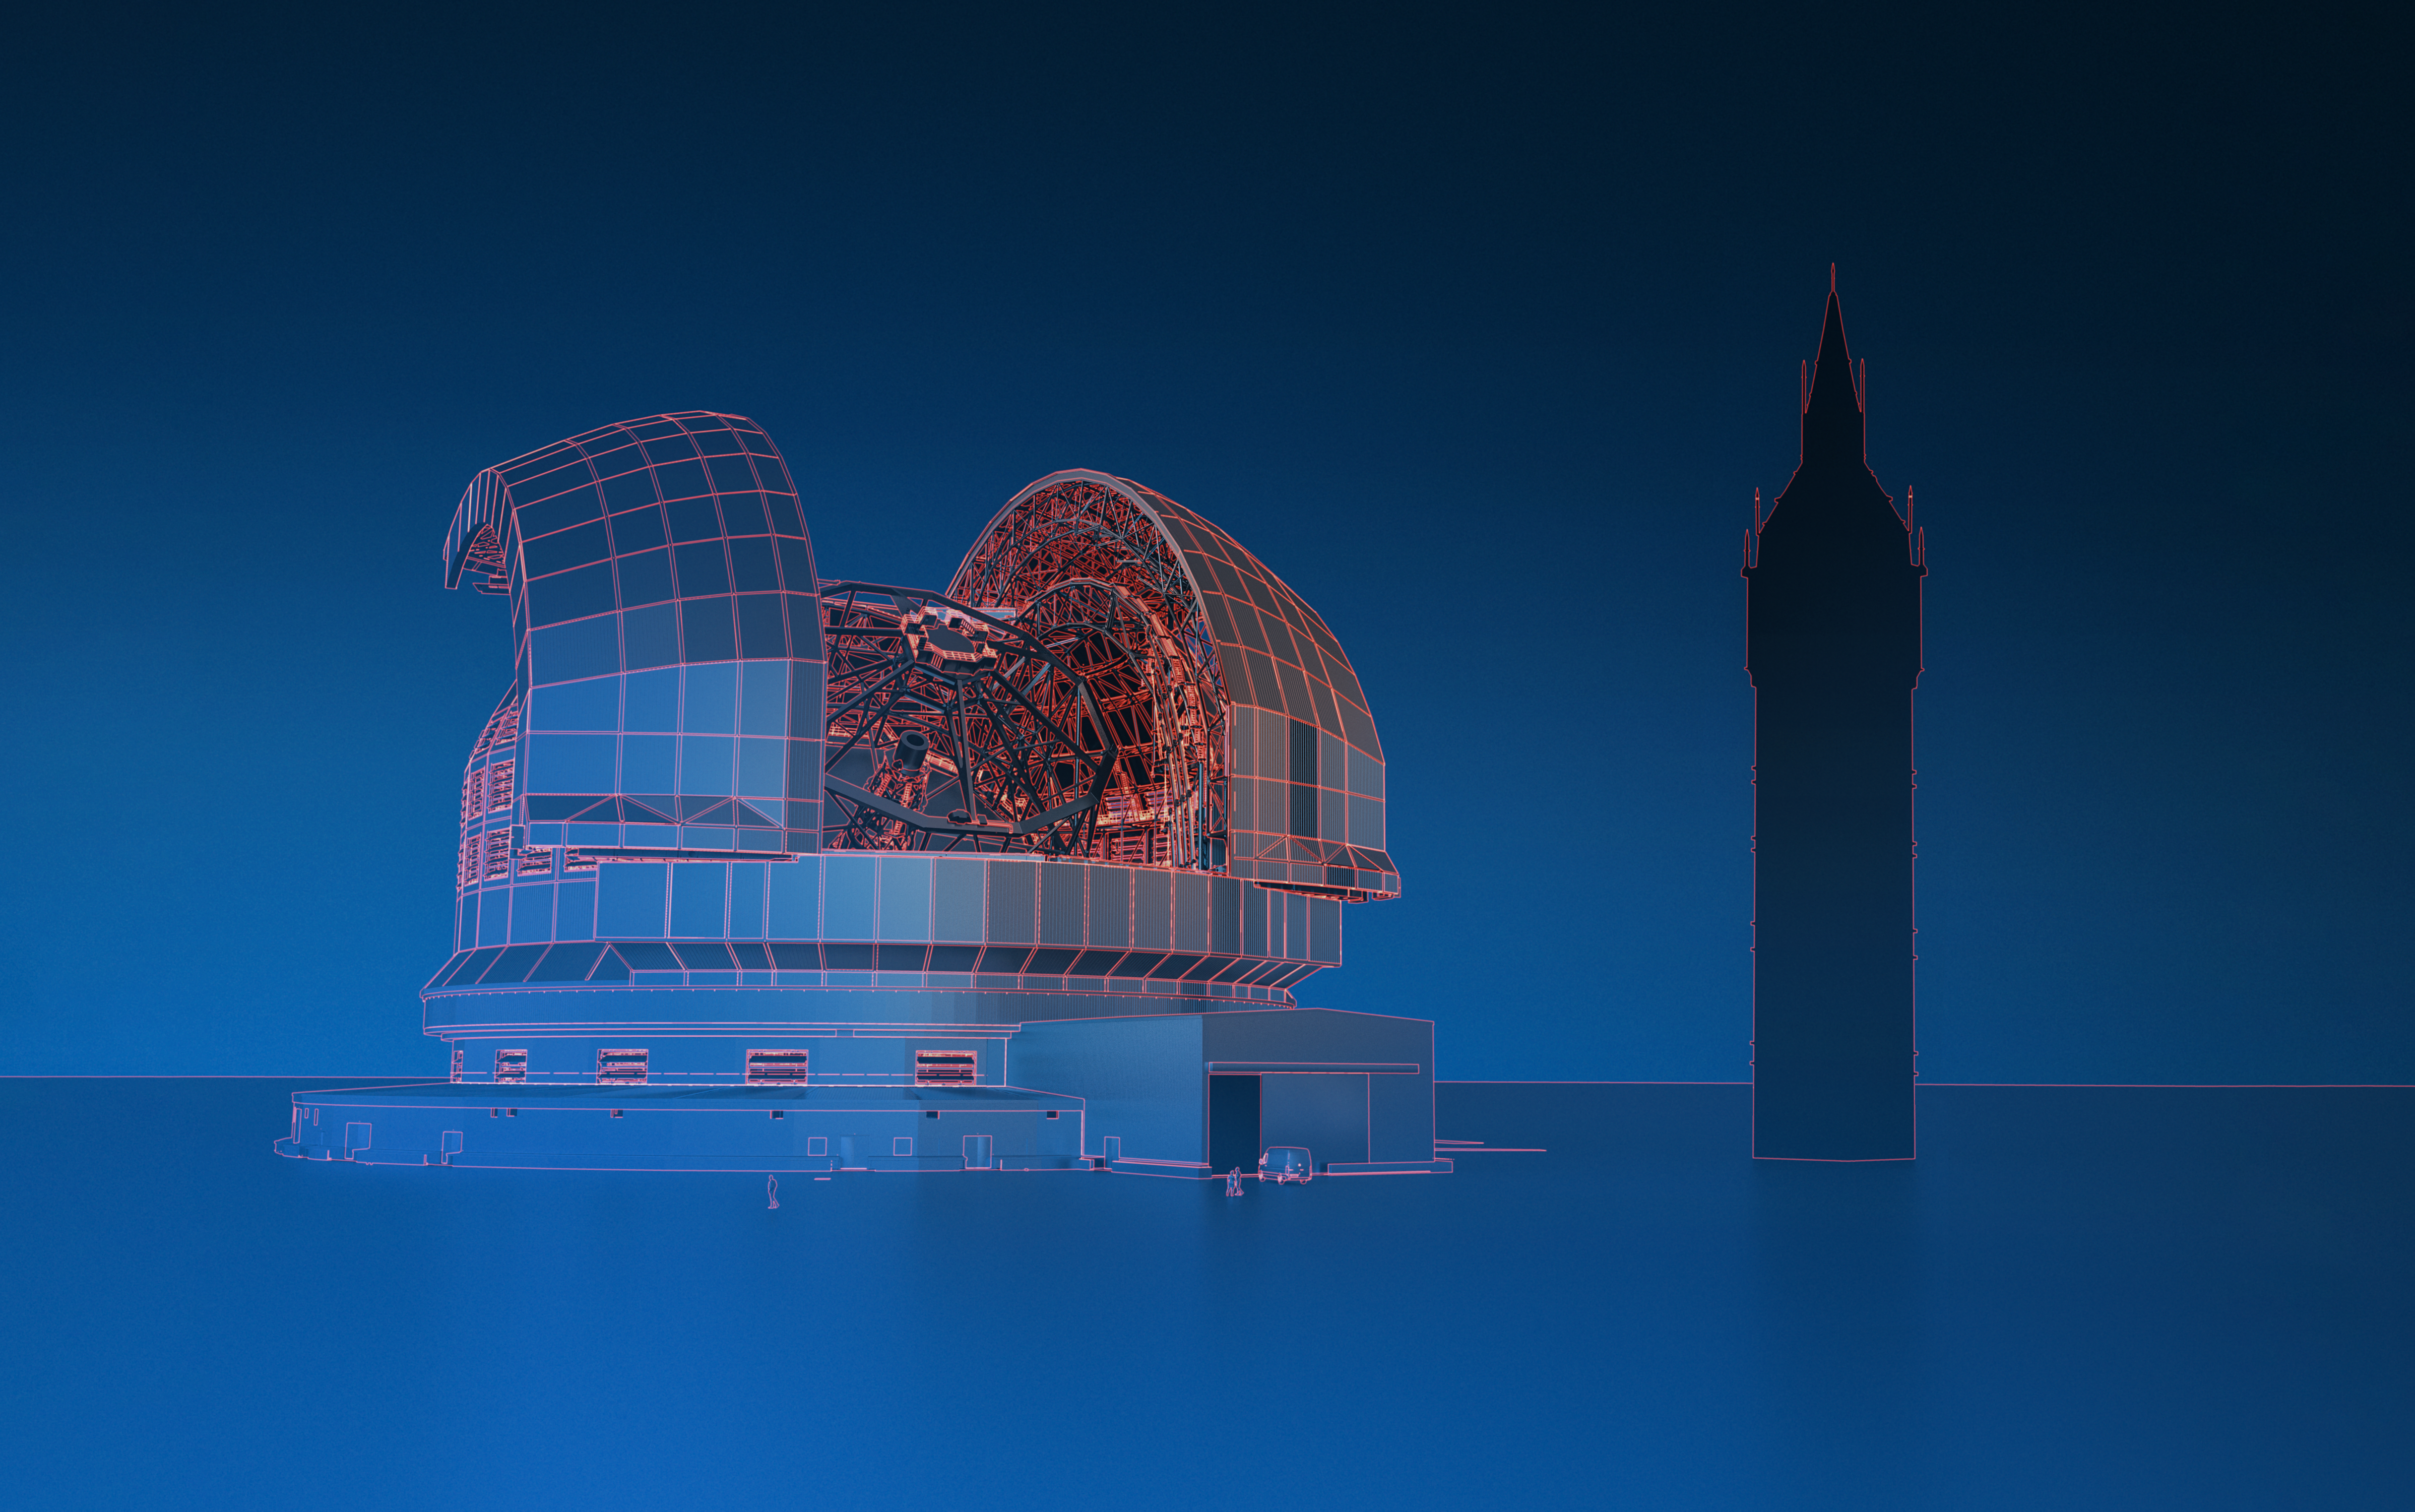

Size comparison of the ELT and Big Ben

This artist's impression shows ESO's Extremely Large Telescope (ELT), currently under construction in the Atacama Desert in northern Chile, next to Big Ben in London, United Kingdom. The ELT's dome will reach about 80 metres in height, making it only about 16 metres shorter than Big Ben.

Credit: ESO/L. Calçada